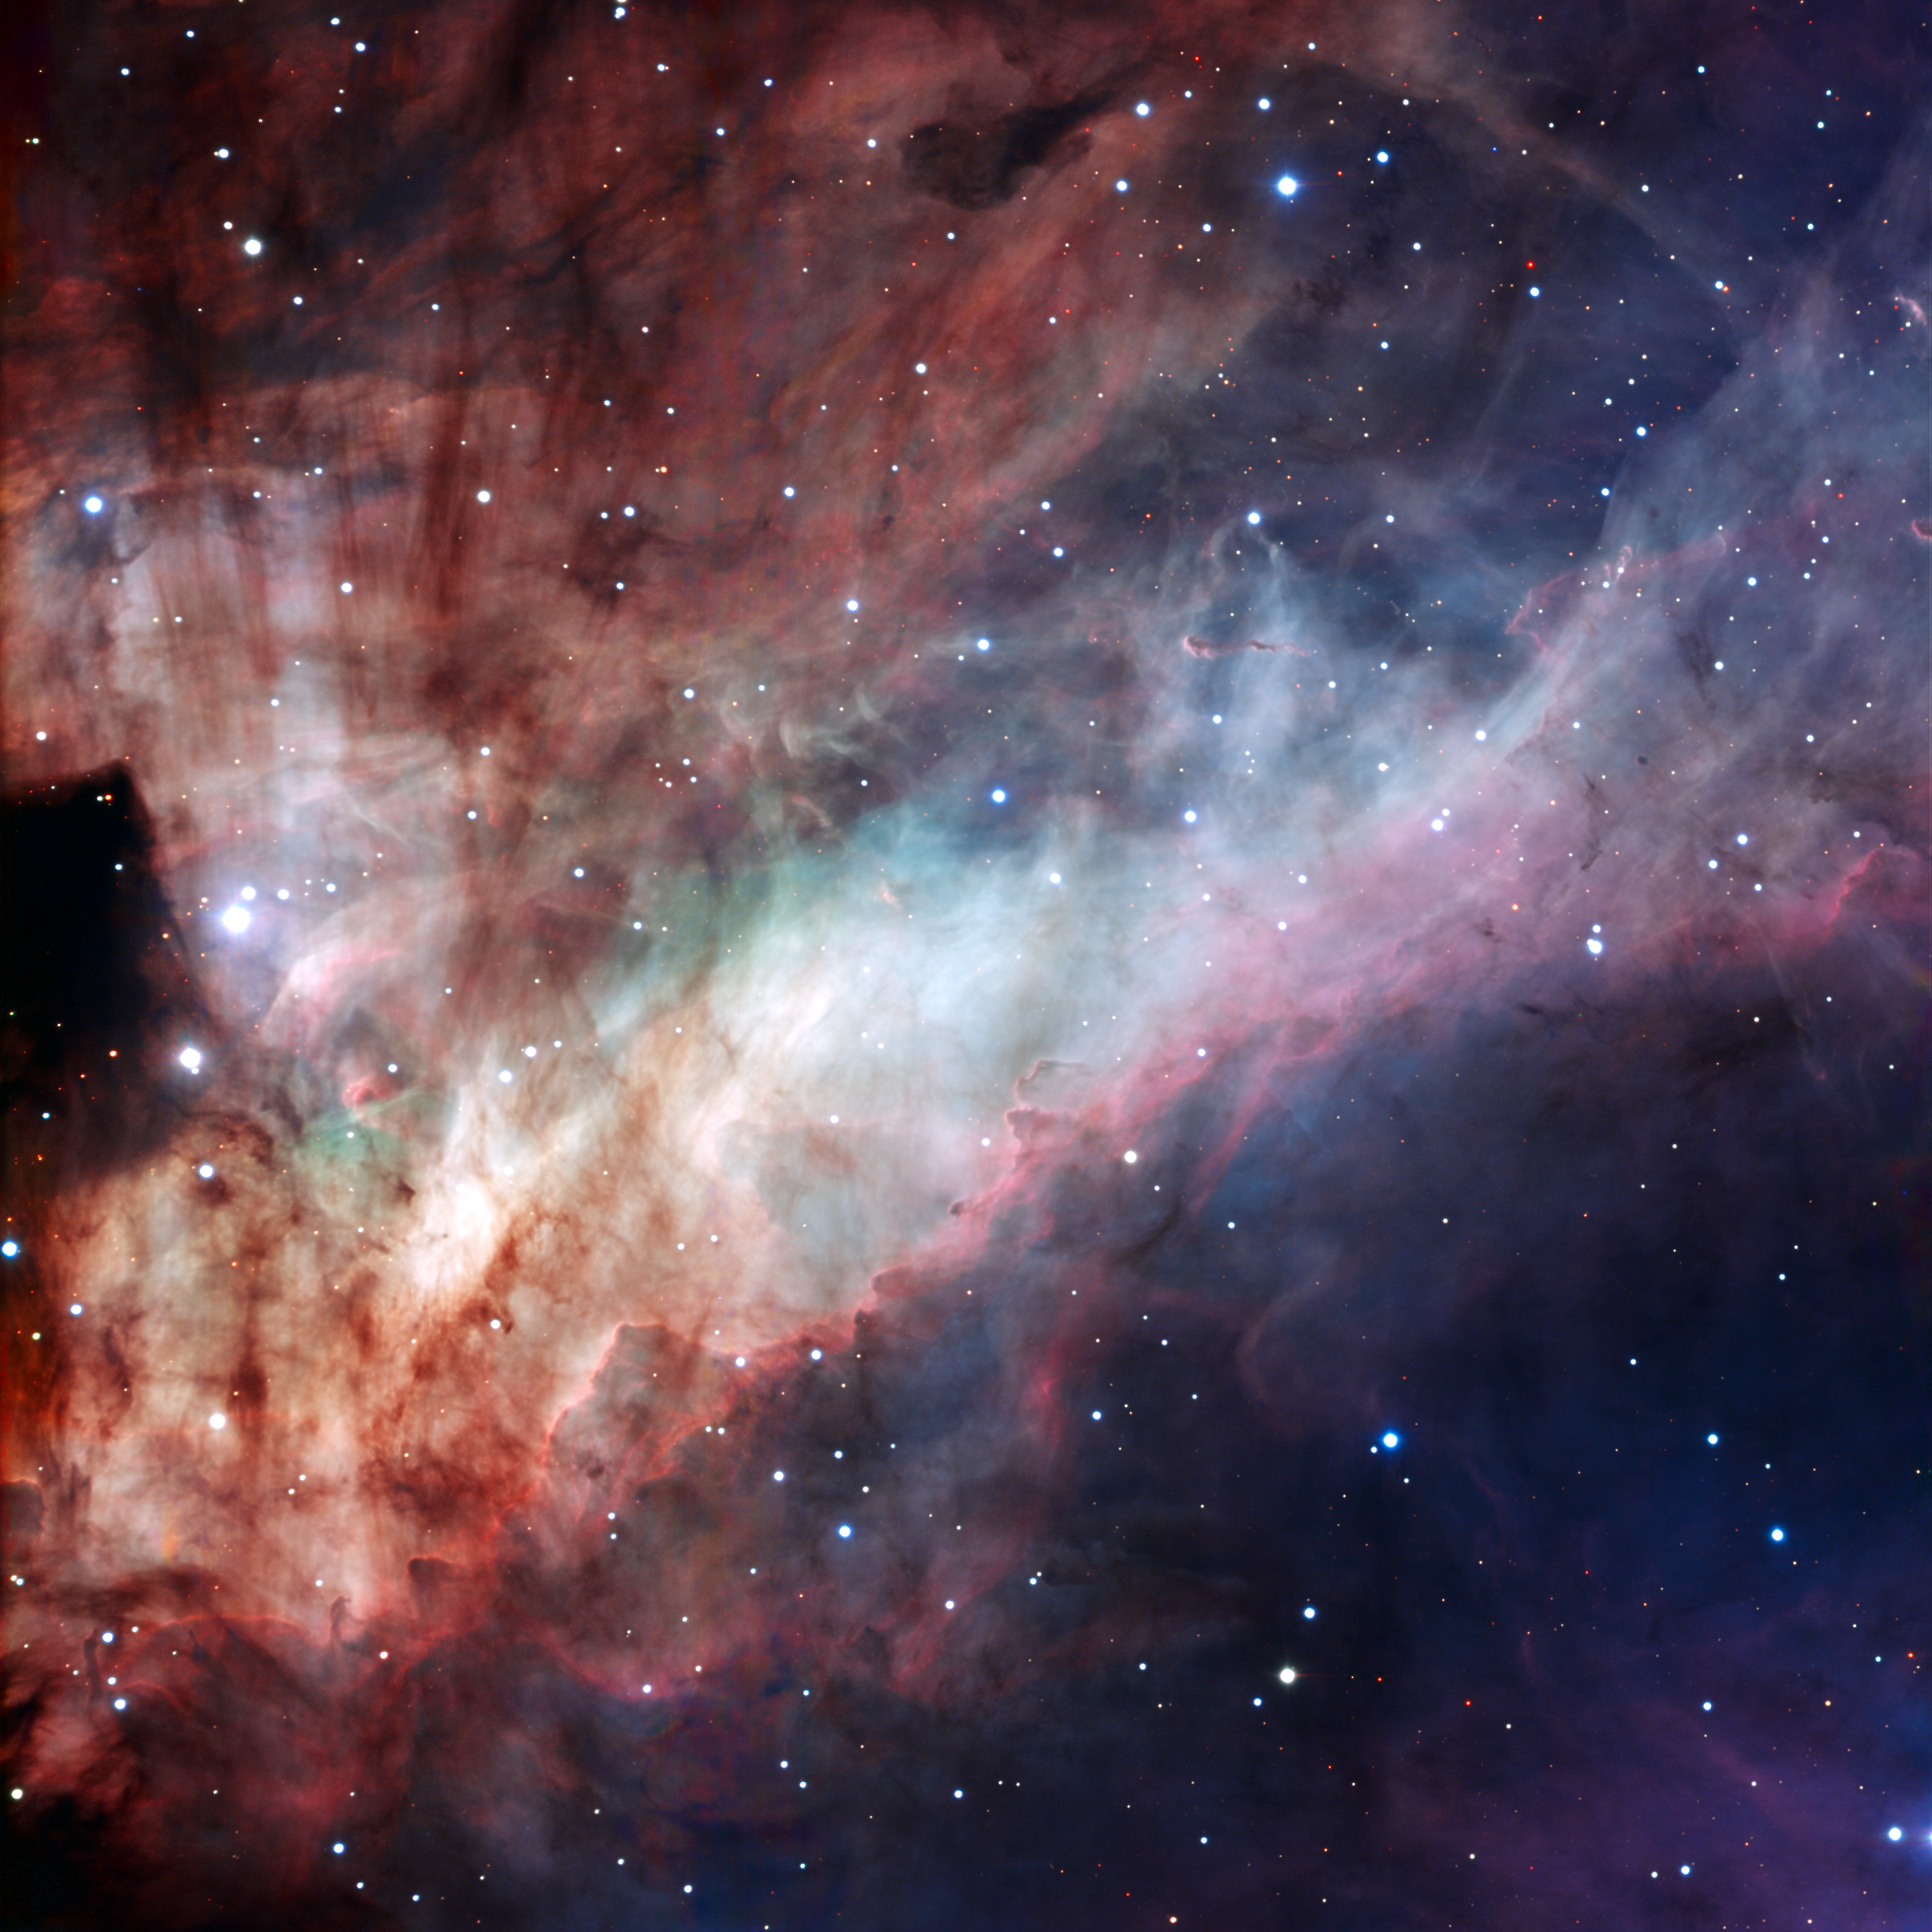

The Omega Nebula

Three-colour composite image of the Omega Nebula (Messier 17, or NGC 6618), based on images obtained with the EMMI instrument on the ESO 3.58-metre New Technology Telescope at the La Silla Observatory. North is down and East is to the right in the image. It spans an angle equal to about one third the diameter of the Full Moon, corresponding to about 15 light-years at the distance of the Omega Nebula. The three filters used are B (blue), V ("visual", or green) and R (red).

#L

Credit: ESO